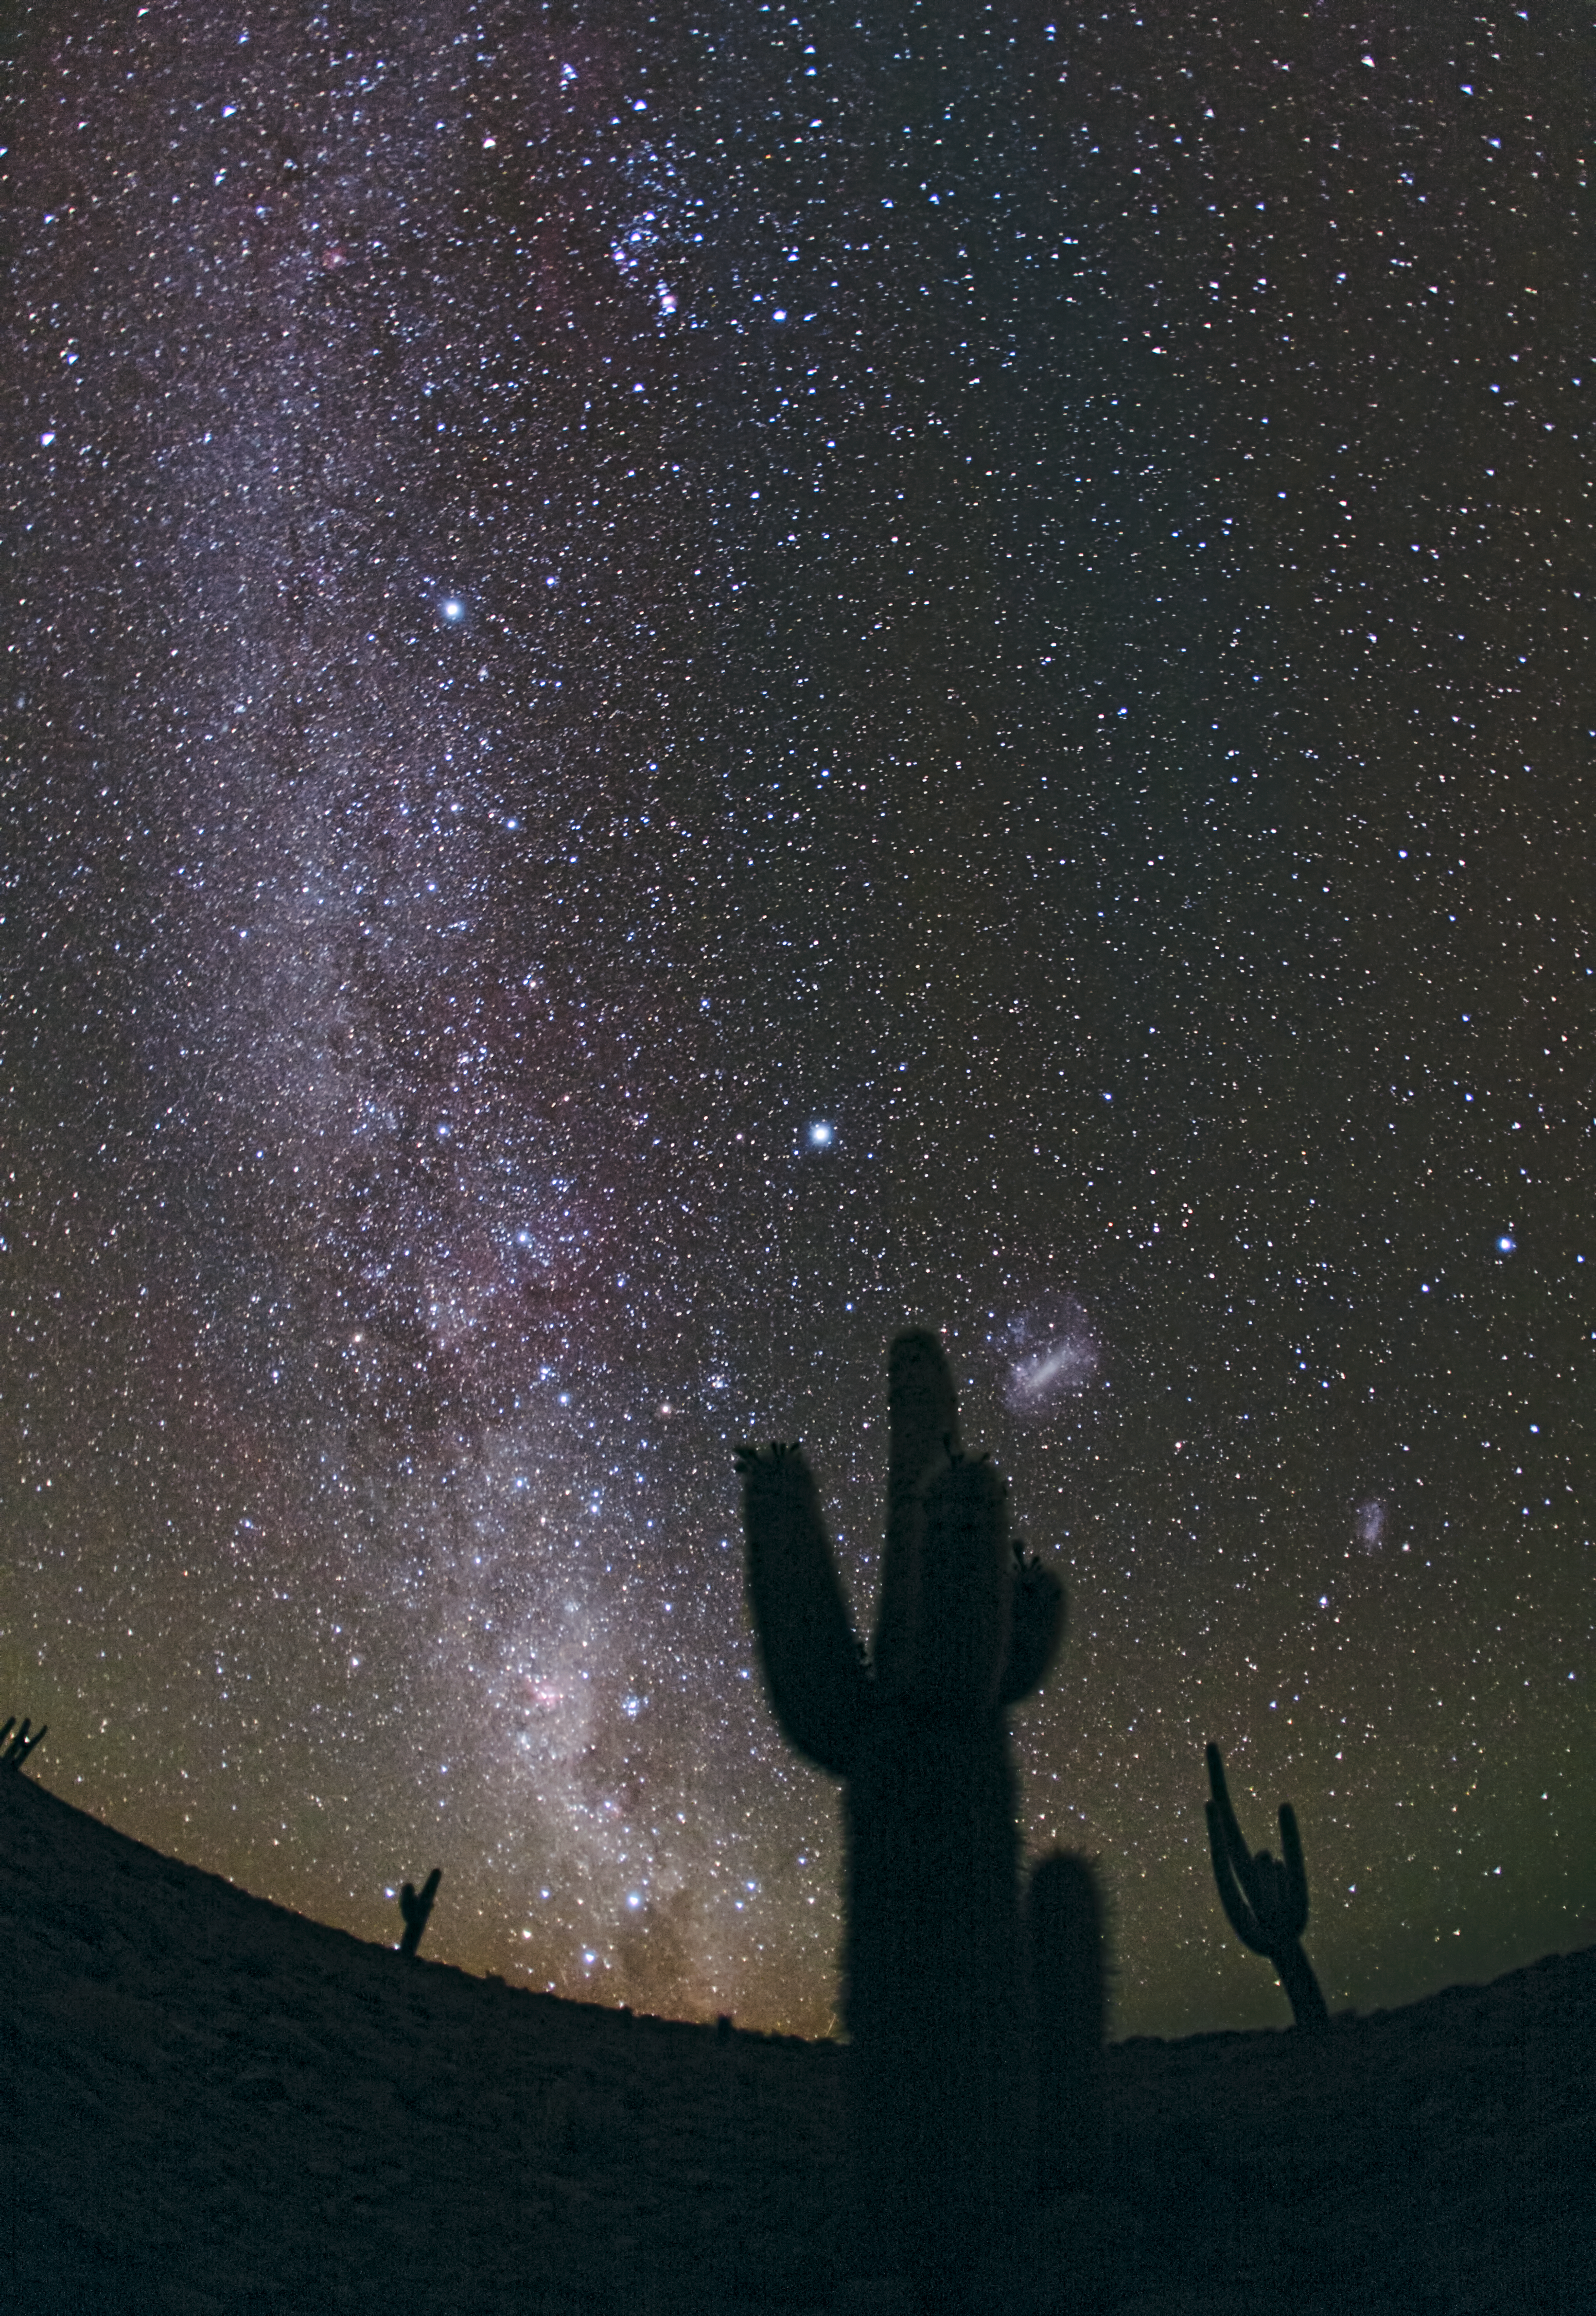

The Chilean night sky from ALMA

This image taken by Babak Tafreshi shows the night sky seen from the Atacama Desert. This photograph was taken from the site of the ALMA cultural heritage museum.

Credit: ESO/B. Tafreshi (twanight.org)